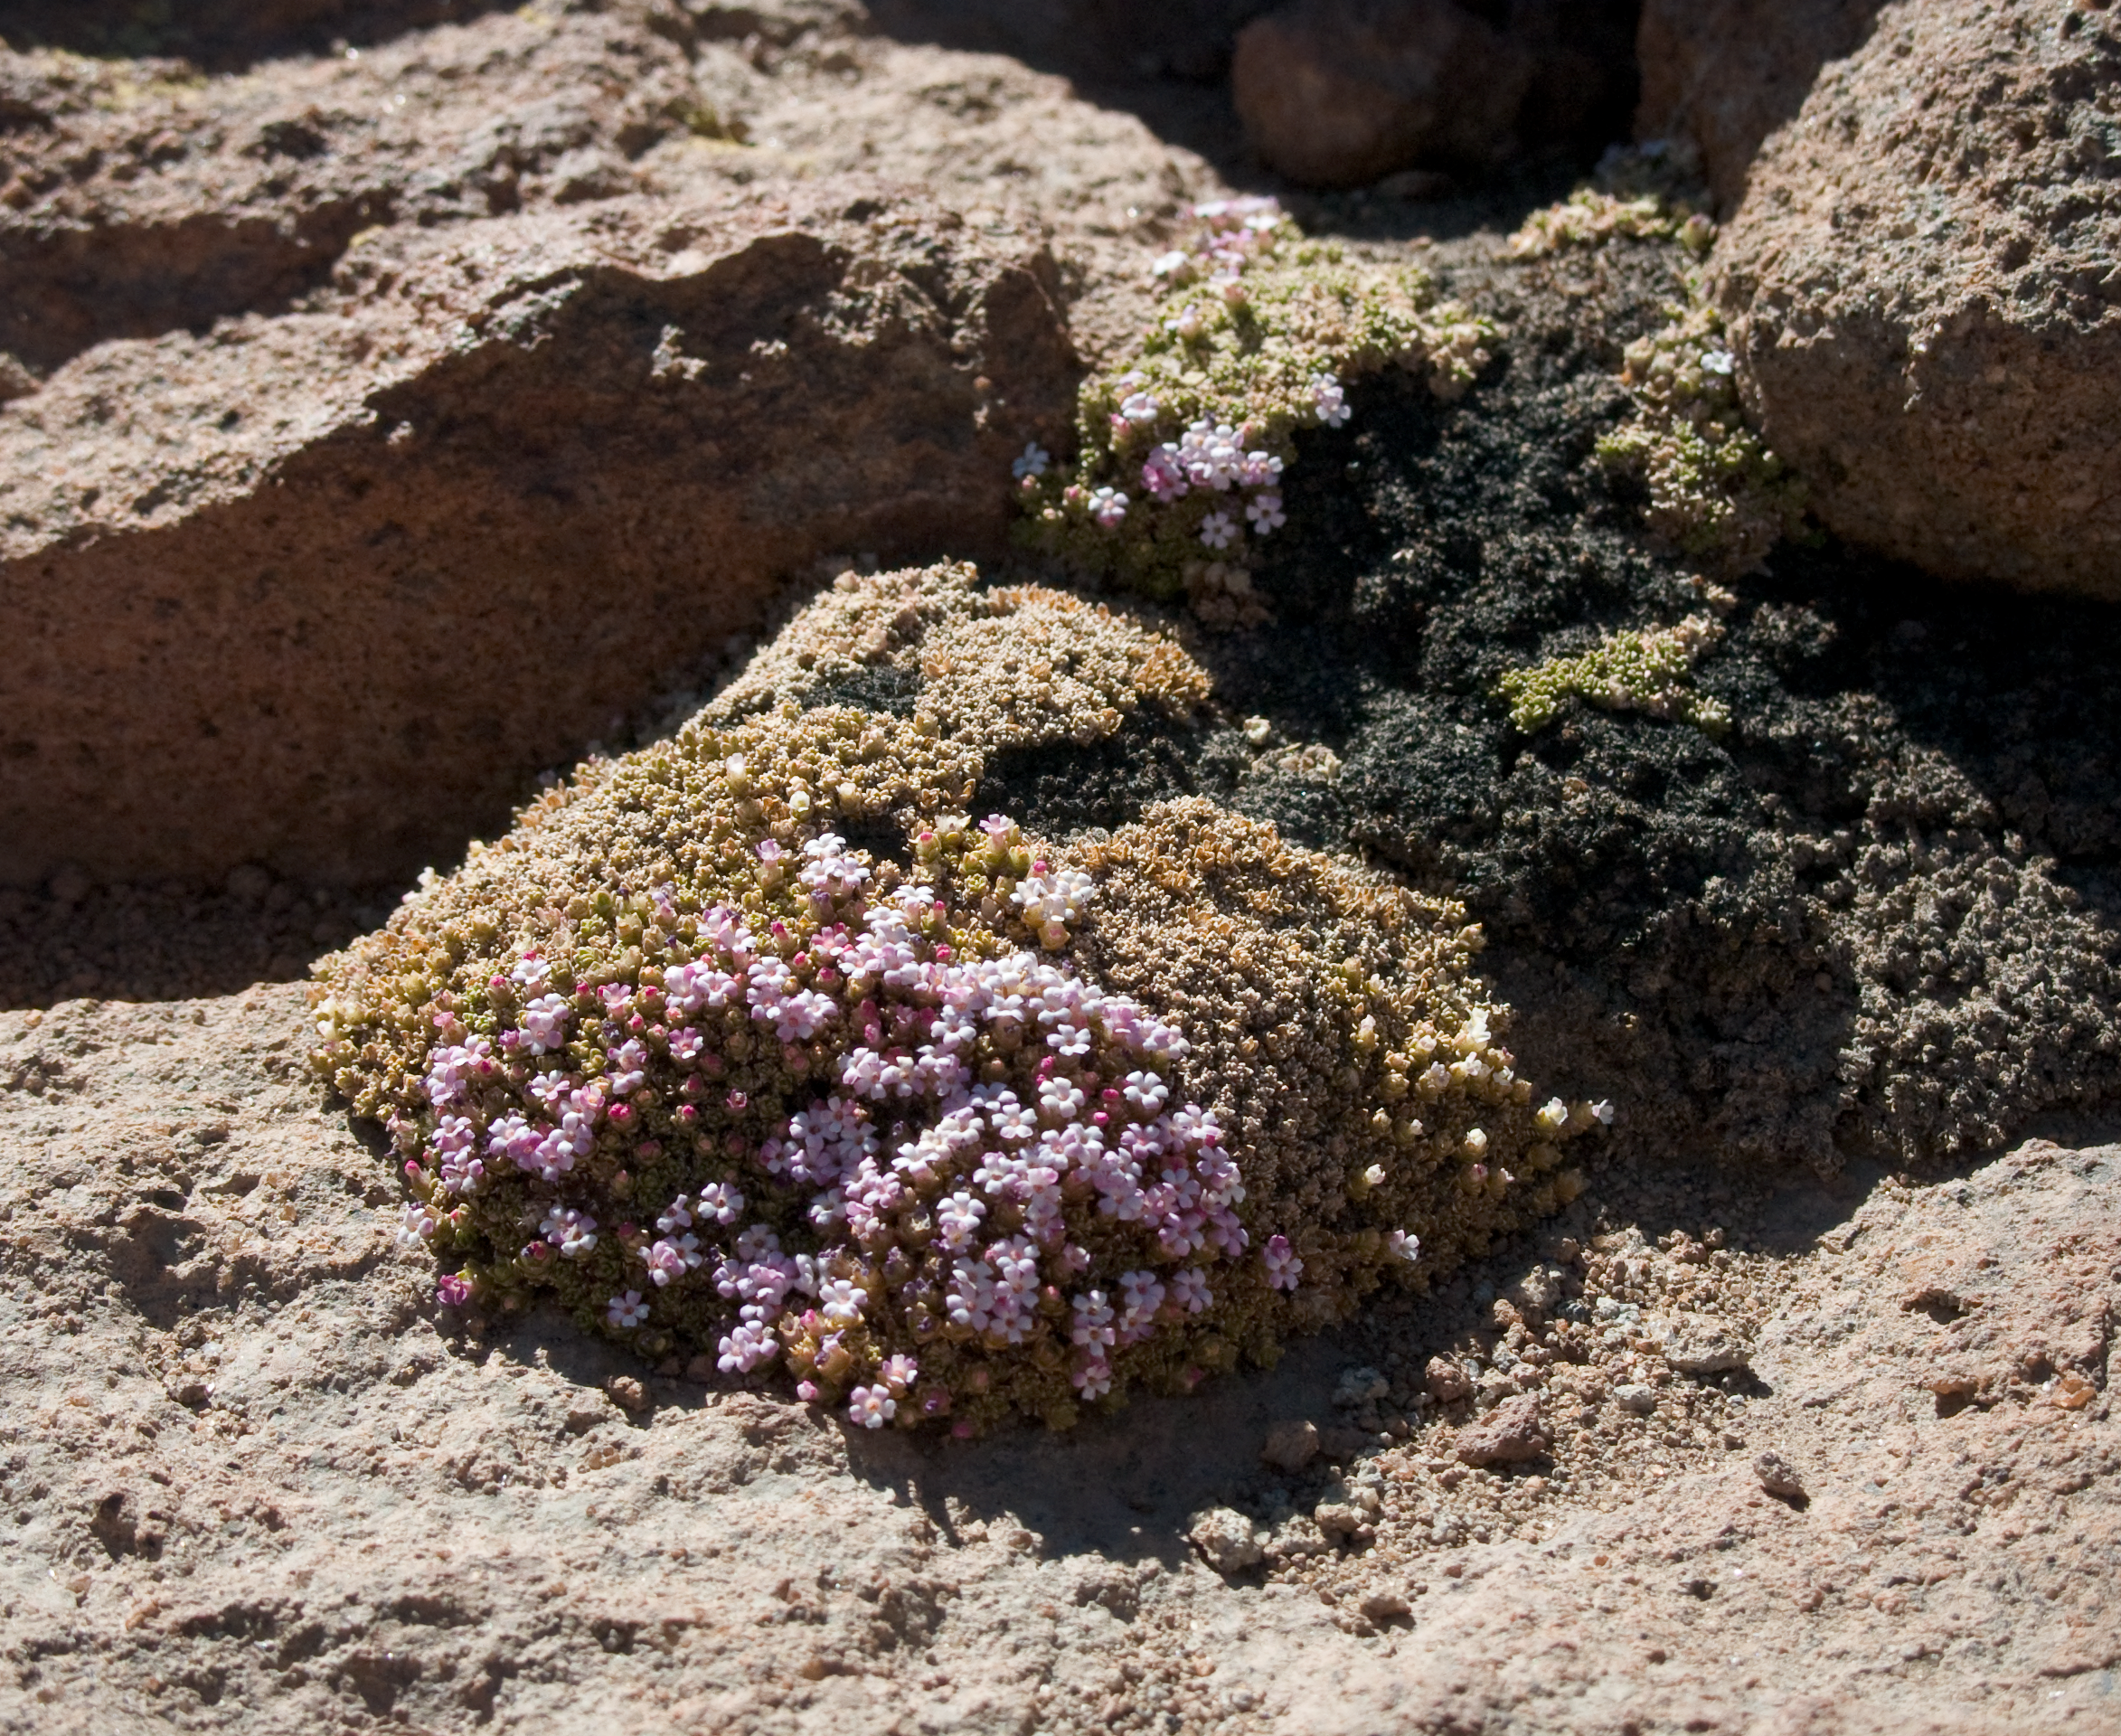

Desert flowers

A hint of life in the Chilean desert. This plant is typical of the natural environment around the ALMA site. This picture was obtained in August 2004.

Credit: ESO